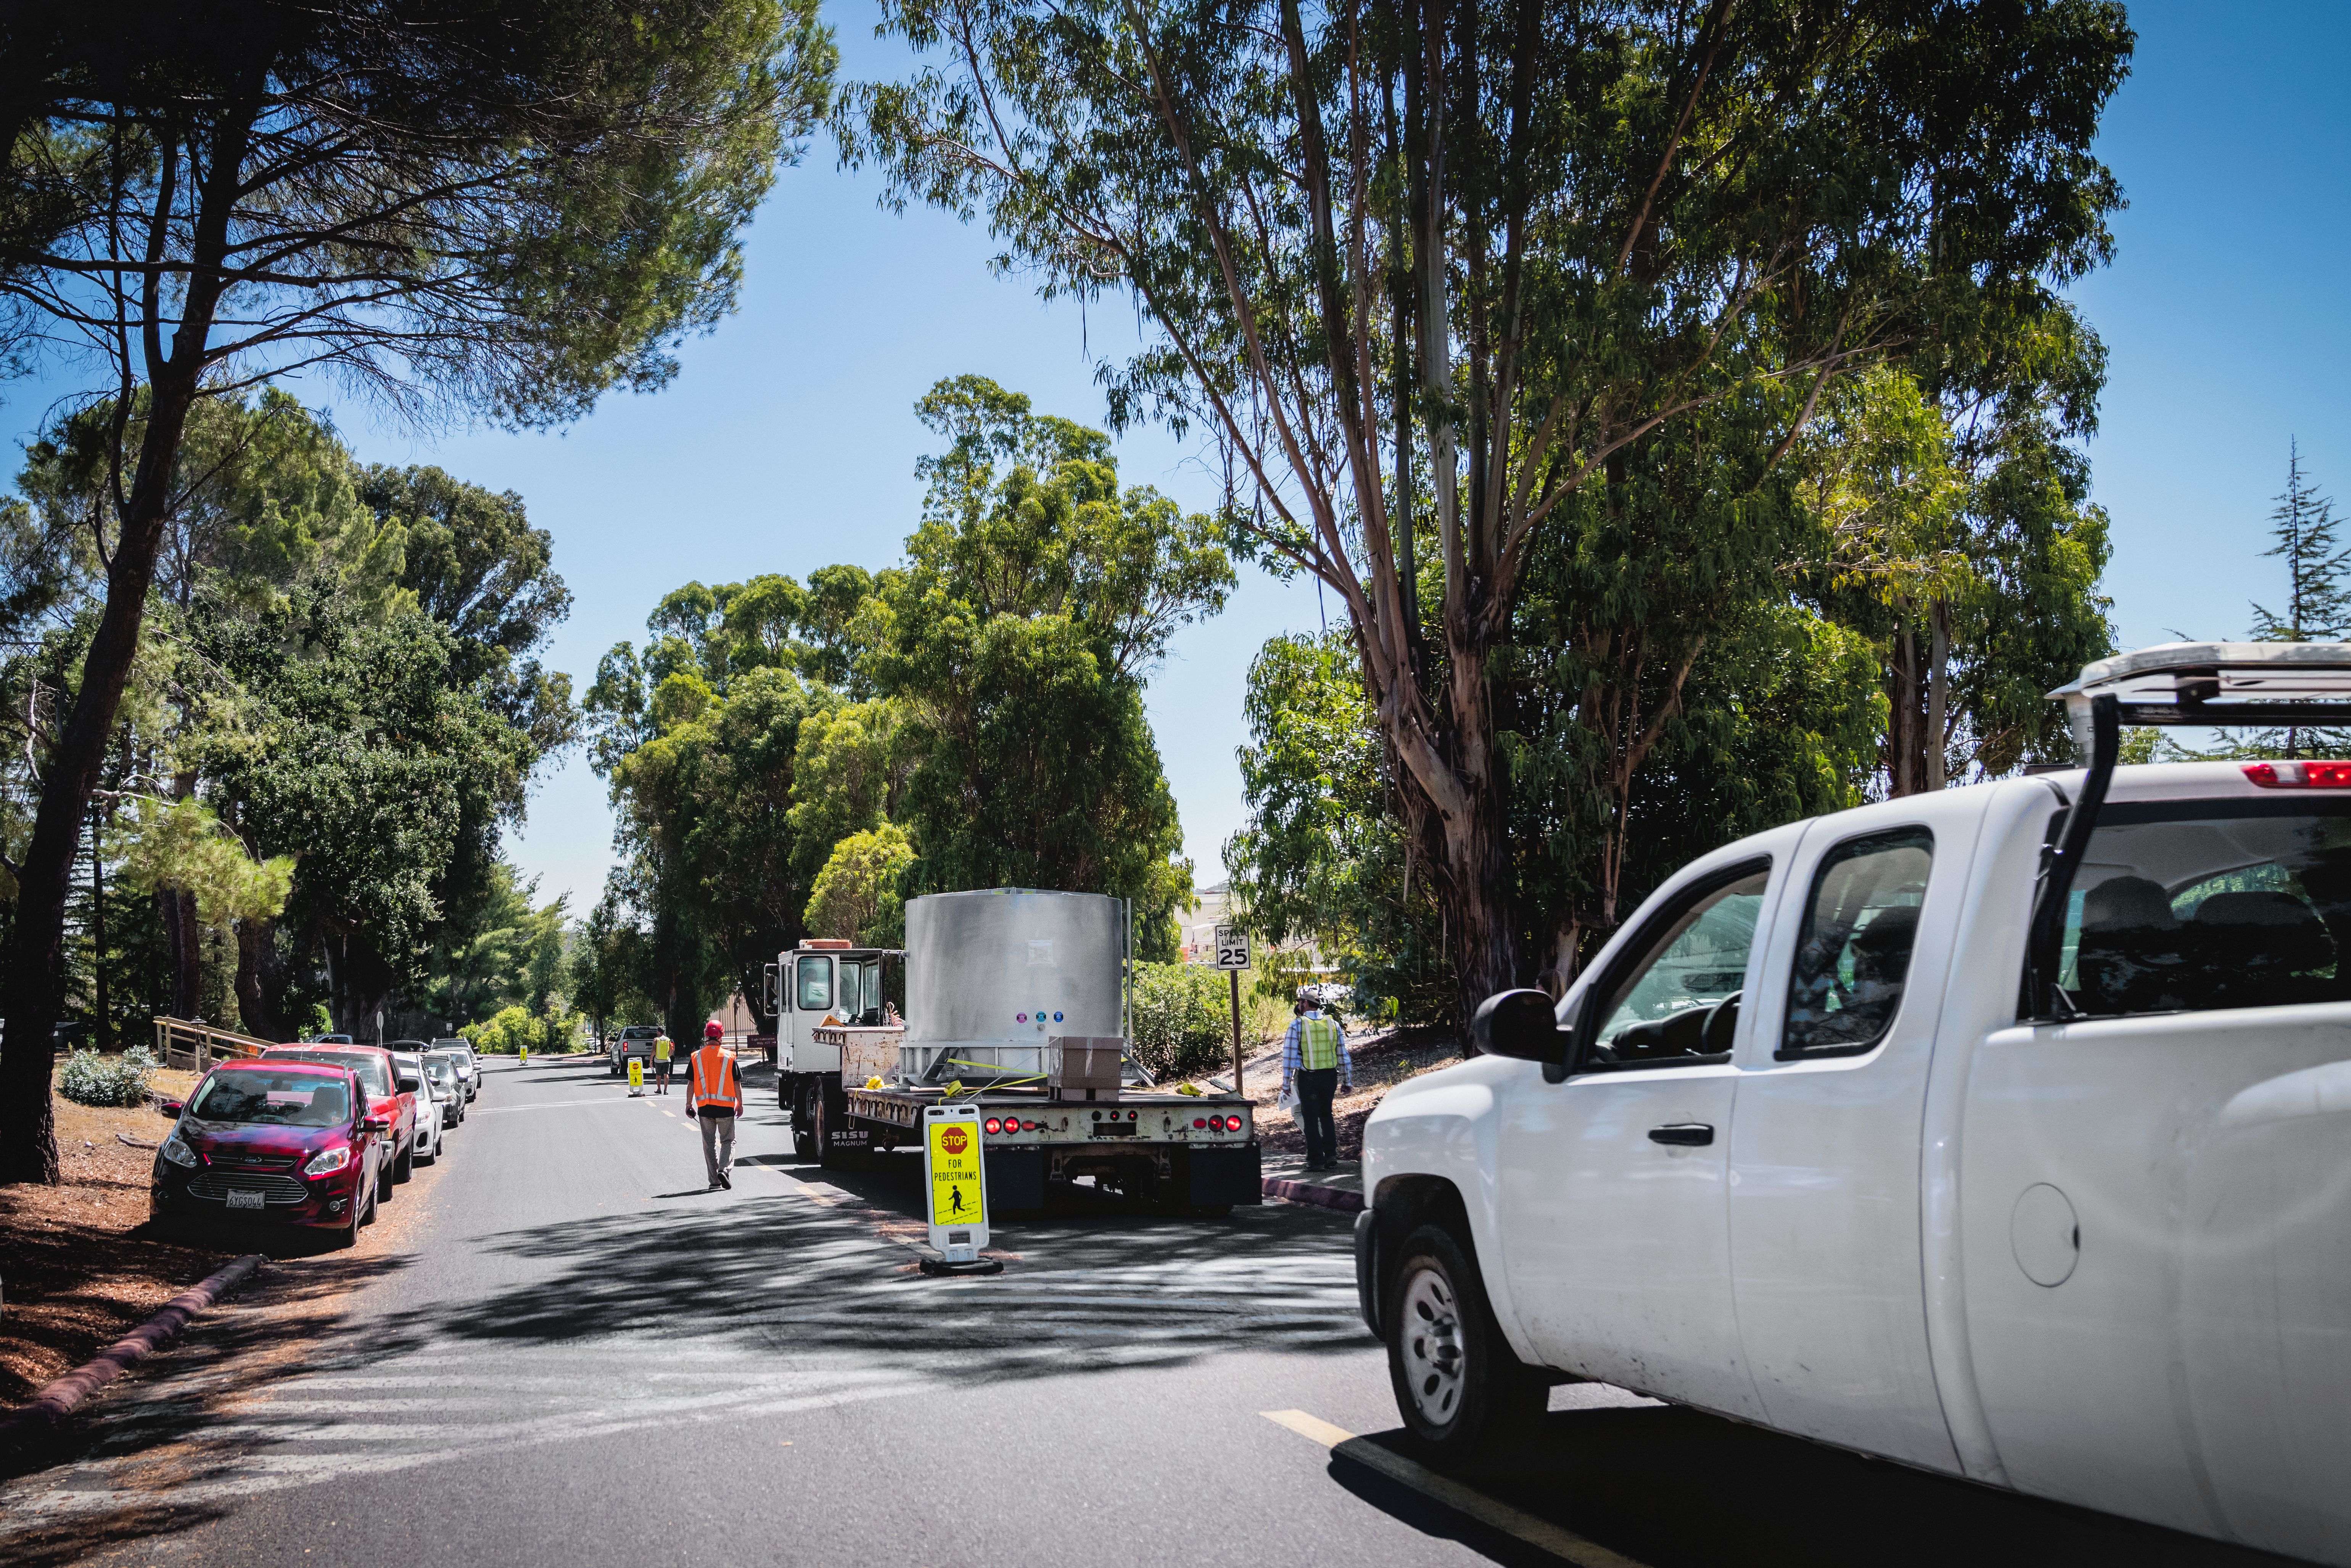

The LSST Camera Lens is here!

The largest high-performance optical lens ever fabricated (5.1 feet in diameter), seen arriving at SLAC, for the 3,200-megapixel digital camera of the Legacy Survey of Space and Time (LSST). The lens is mounted with a smaller companion lens (3.9 feet in diameter) in a carbon fiber structure. Both lenses have been built over the past five years by Boulder, Colorado-based Ball Aerospace and Technologies Corp. and its subcontractor, Tucson-based Arizona Optical Systems. Read more in the press release.

Credit: Farrin Abbott / SLAC National Accelerator Laboratory